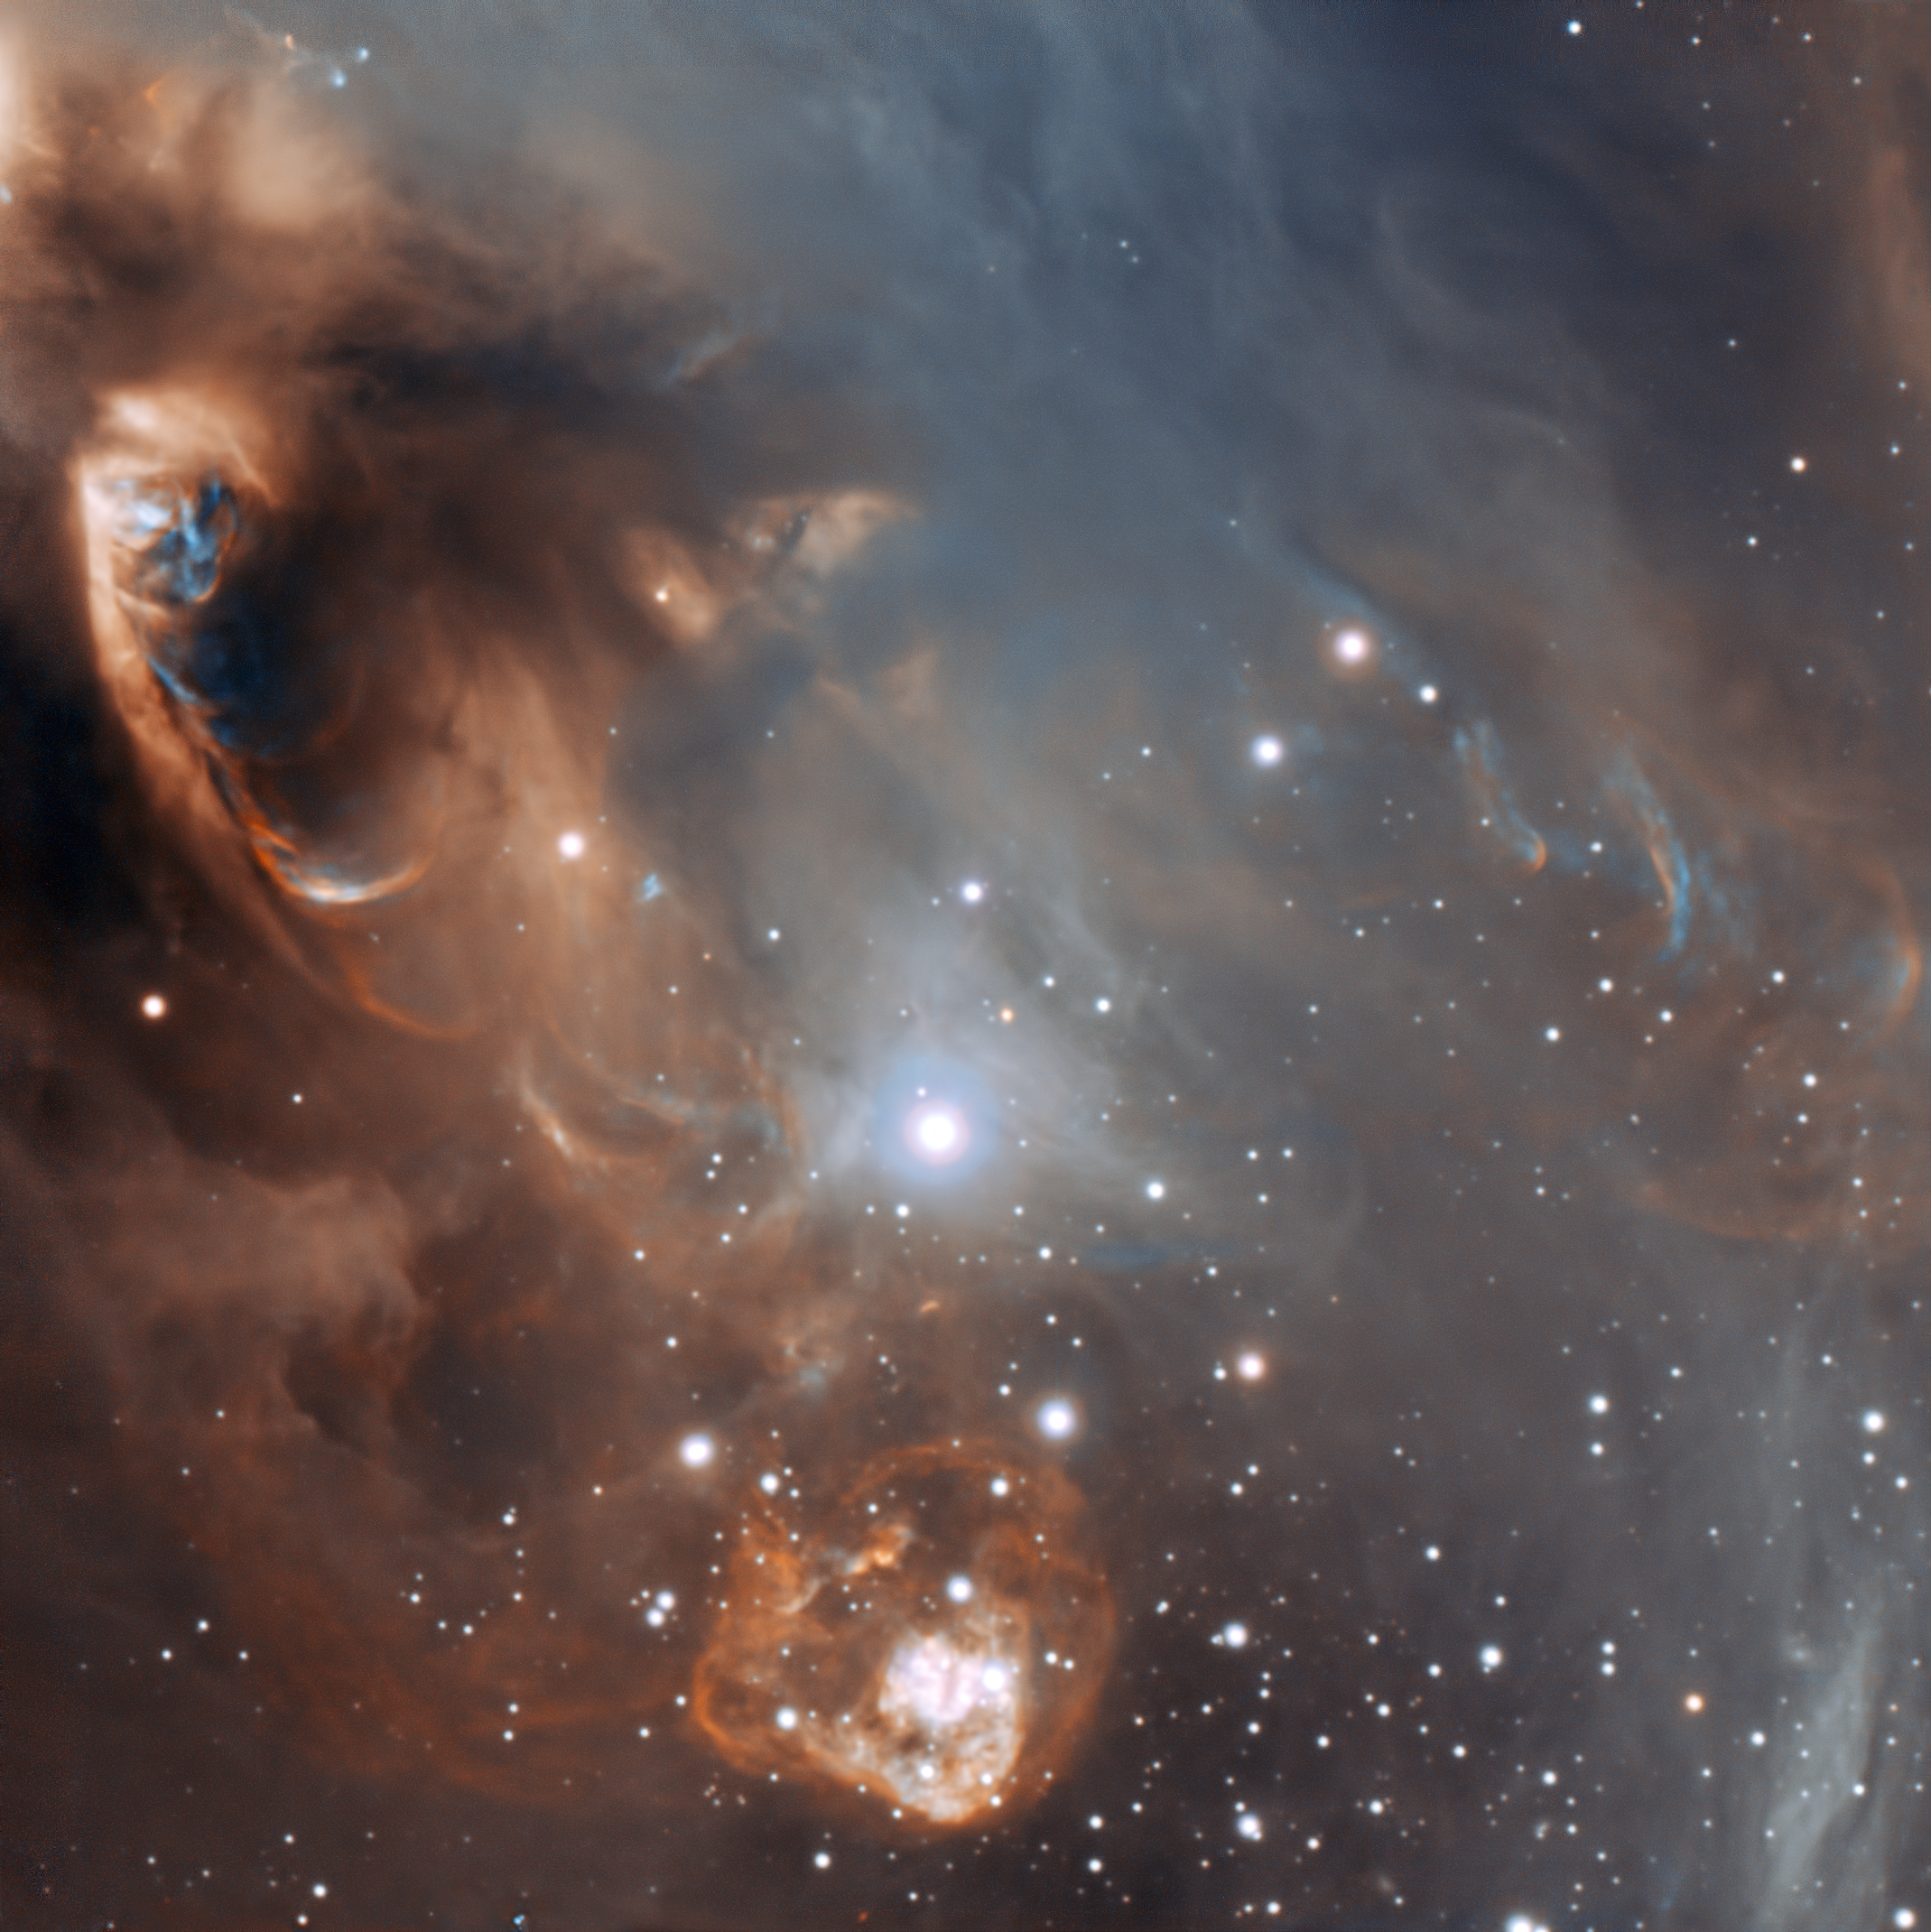

Close-up of the drama of star formation

This very detailed enhanced-colour image from ESO’s Very Large Telescope shows the dramatic effects of very young stars on the dust and gas from which they were born in the star-forming region NGC 6729. The baby stars are invisible in this picture, being hidden behind dust clouds at the upper left of the picture, but material they are ejecting is crashing into the surroundings at speeds of that can be as high as one million kilometres per hour. This picture was taken by the FORS1 instrument and records the scene in the light of glowing hydrogen and sulphur.

Credit: ESO/Sergey Stepanenko